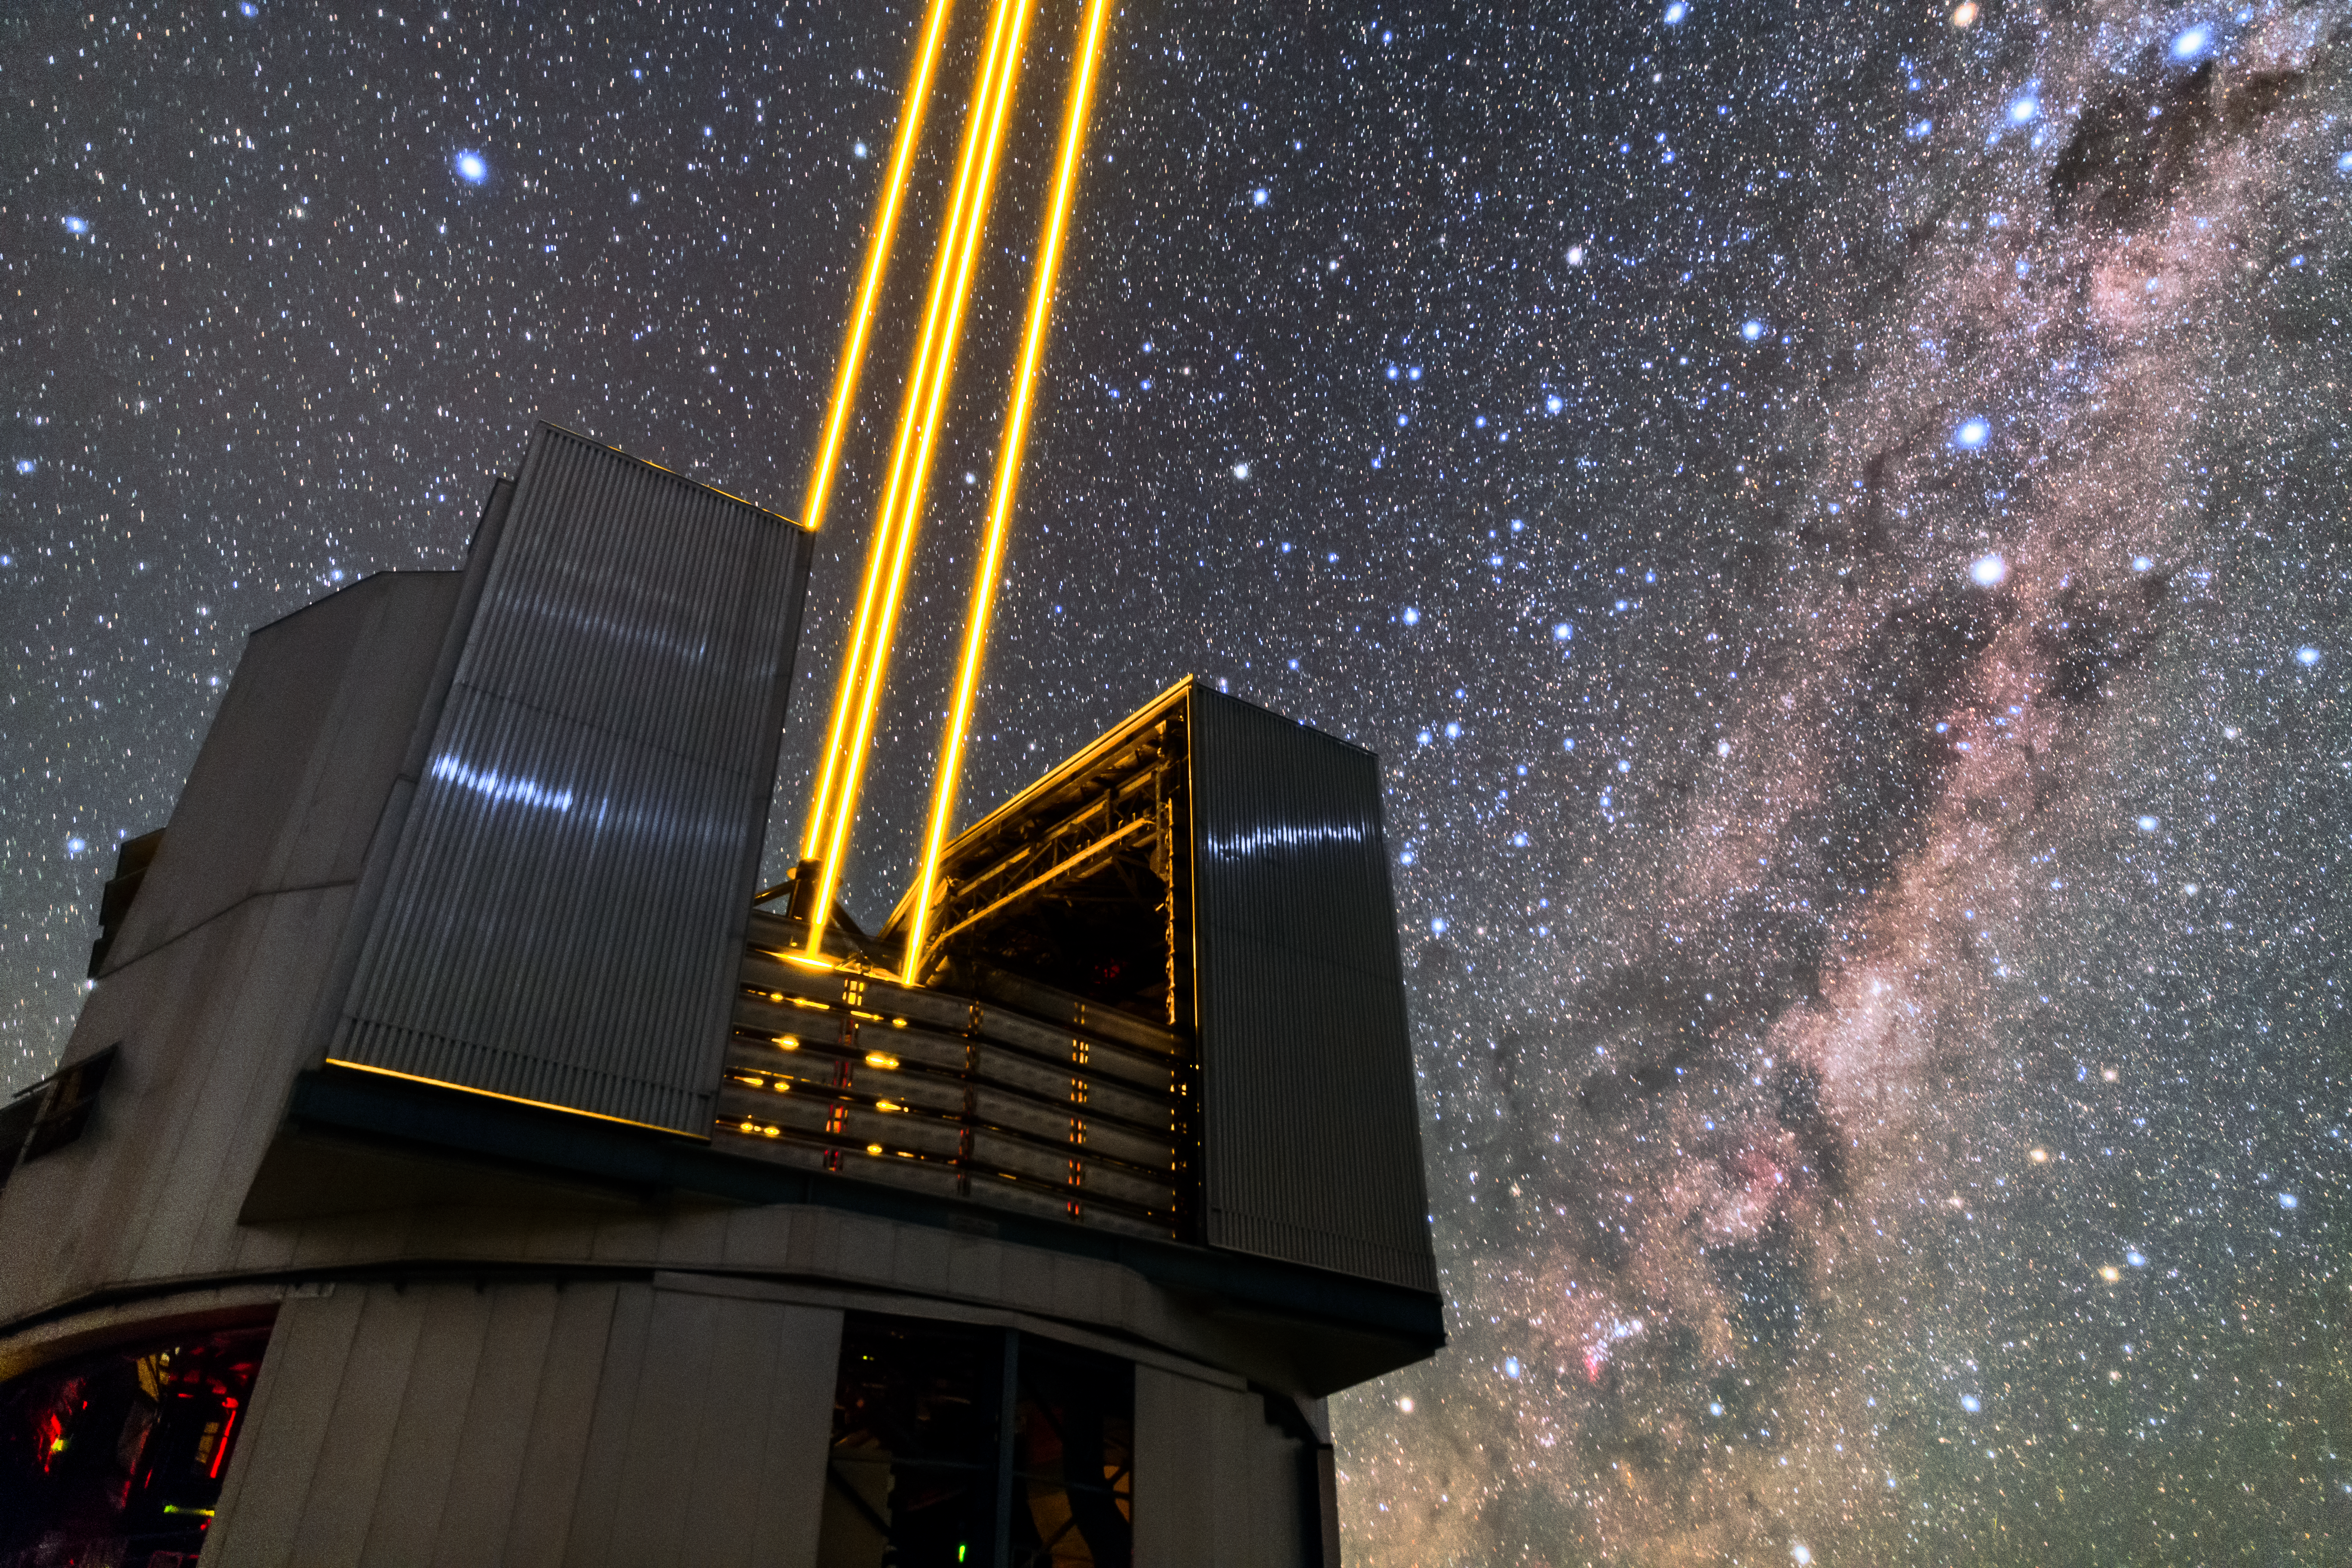

Yepun's Universe

Unit Telescope 4 (Yepun) of ESO’s Very Large Telescope (VLT) sends four laser beams up to the sky above the Paranal observatory. The lasers create an artificial guide star as part of the VLT’s Adaptive Optics system, state-of-the-art technology that corrects the blurring effects of the Earth’s atmosphere to create sharper images of astronomical objects.

Credit: Sangku Kim/ESO